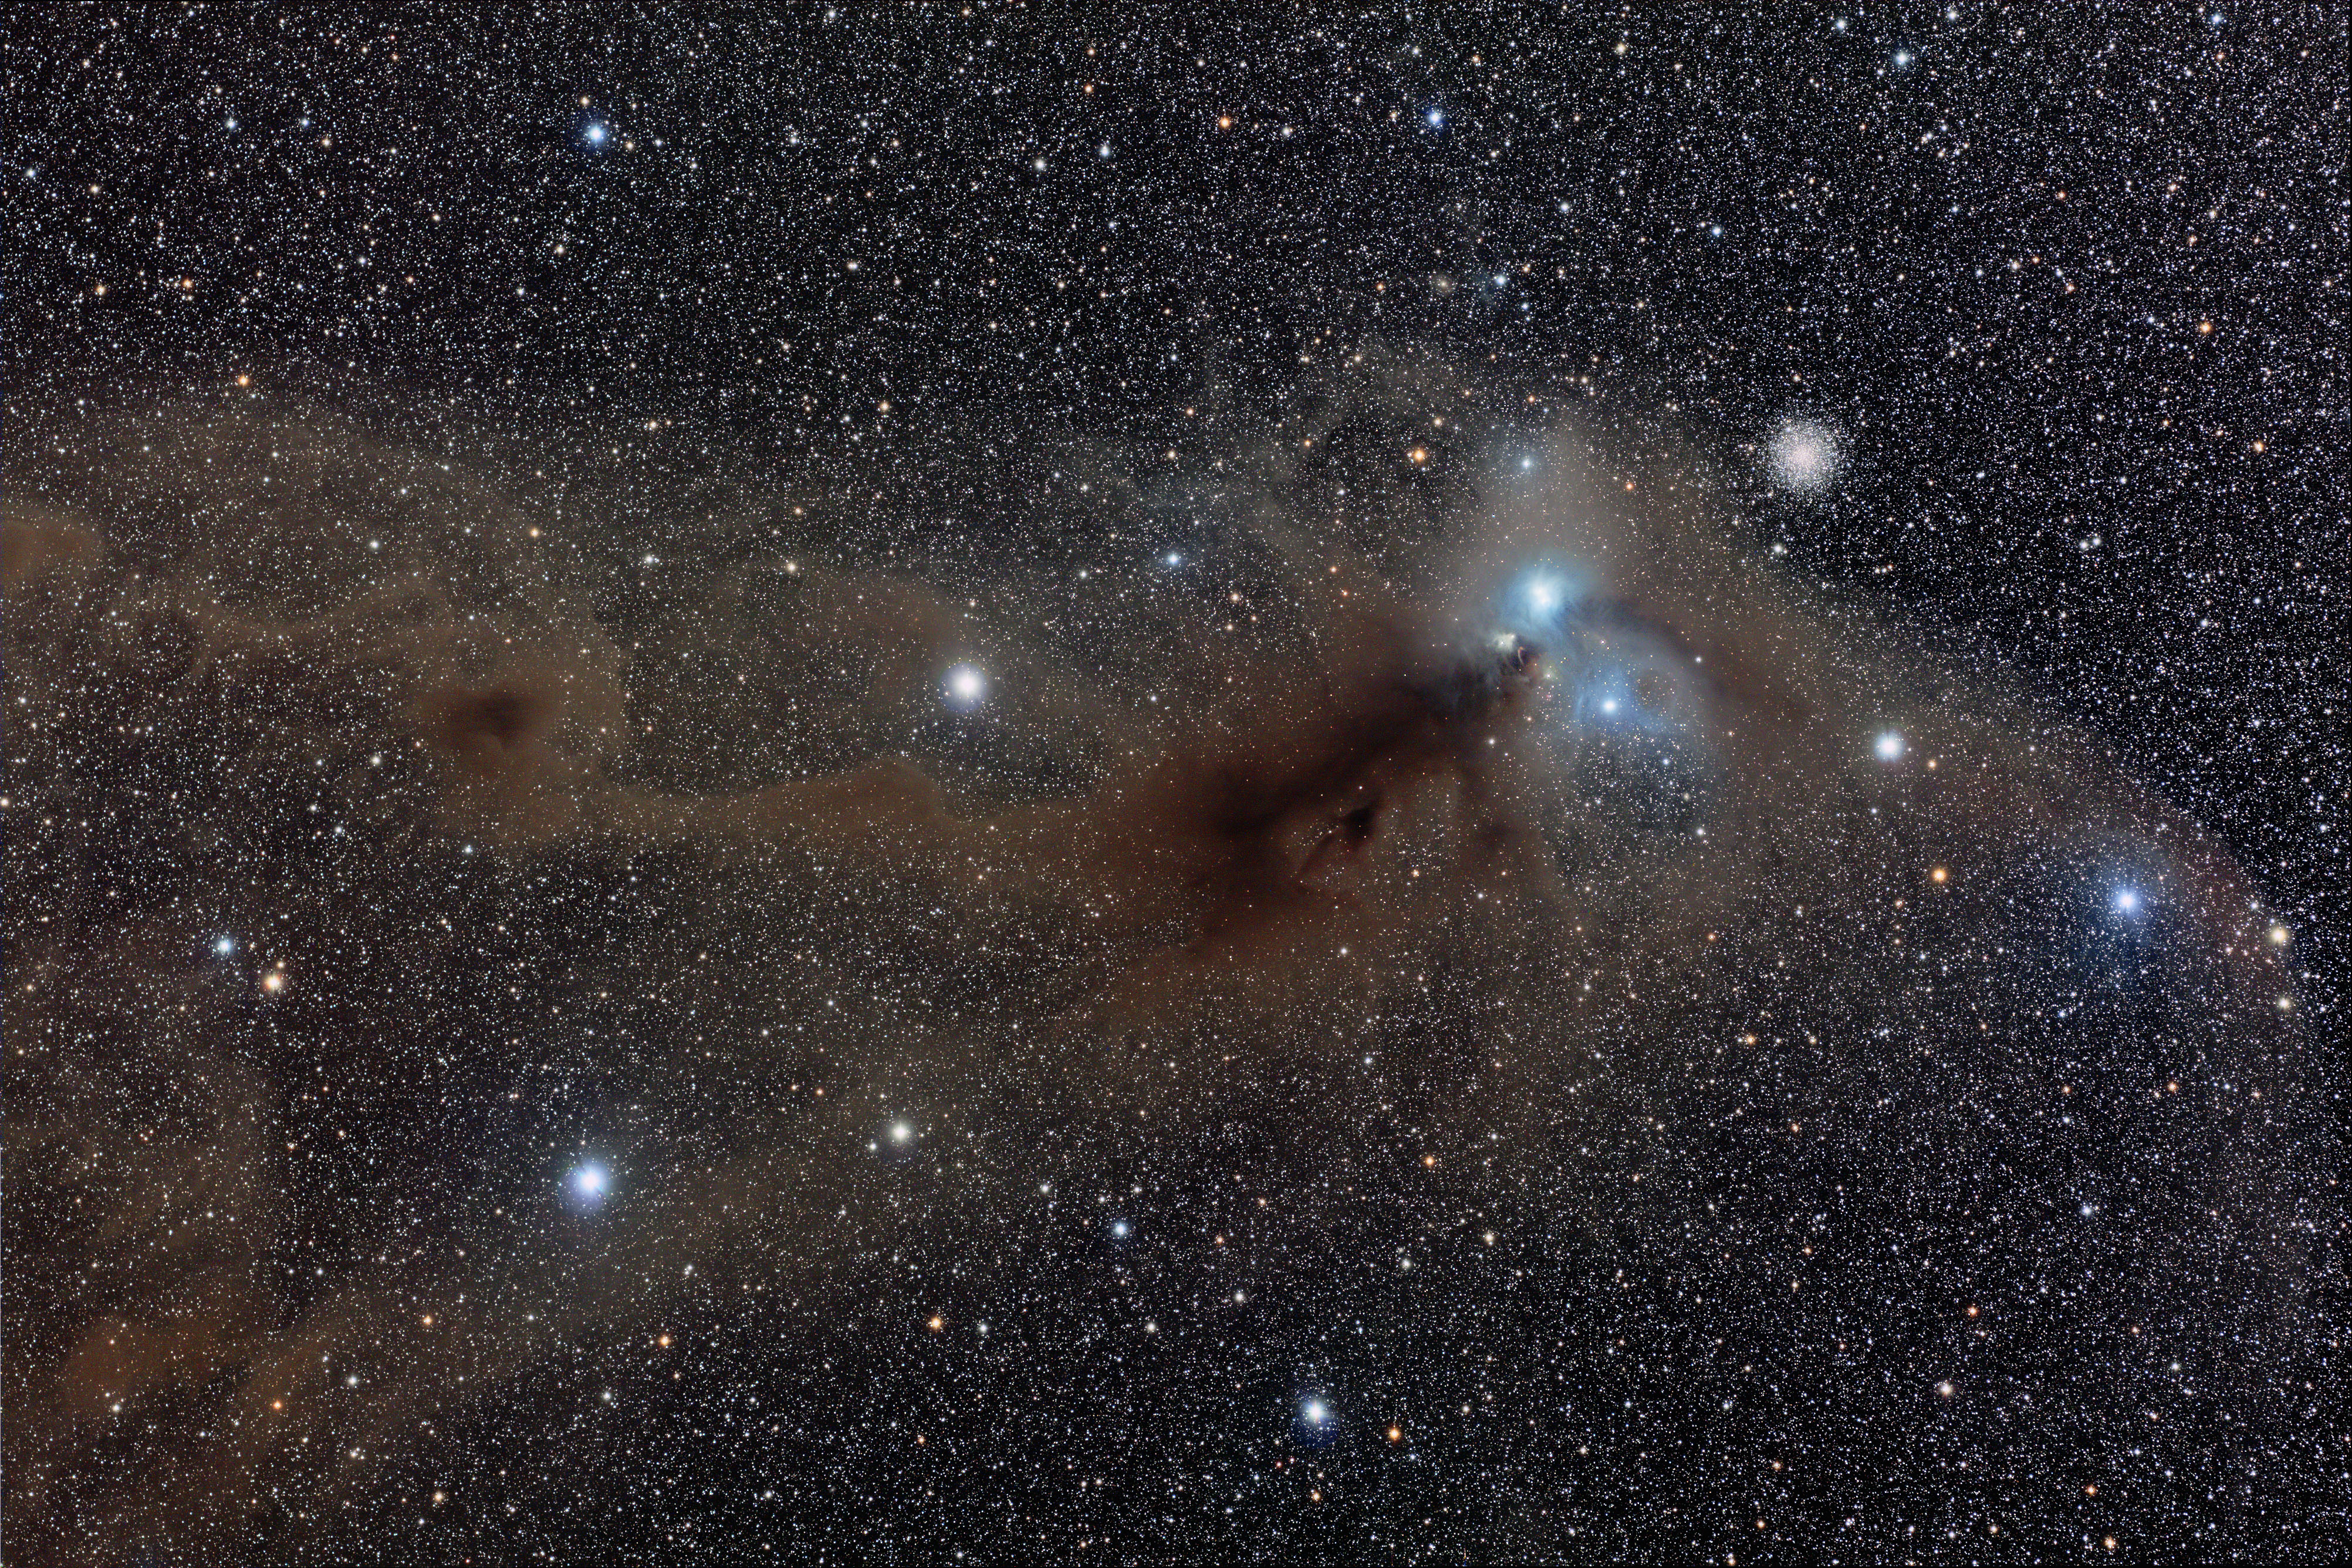

Wide field view of the R Coronae Australis region

This spectacular wide field image shows the area around the star R Coronae Australis. A huge dust cloud, about eight light-years across, dominates the centre of the image. The bluish reflection nebula close to R Coronae Australis is right of centre and the globular cluster NGC 6723 lies to the upper-right of the nebula. Corona Australis is a tiny tiara-shaped constellation, located next to the larger constellation of Sagittarius, in the direction of the centre of the Milky Way. In spite of its faintness, this southern winter constellation can be easily spotted from dark sites because of its characteristic shape and position in the sky.

Credit: Loke Kun Tan (StarryScapes.com)